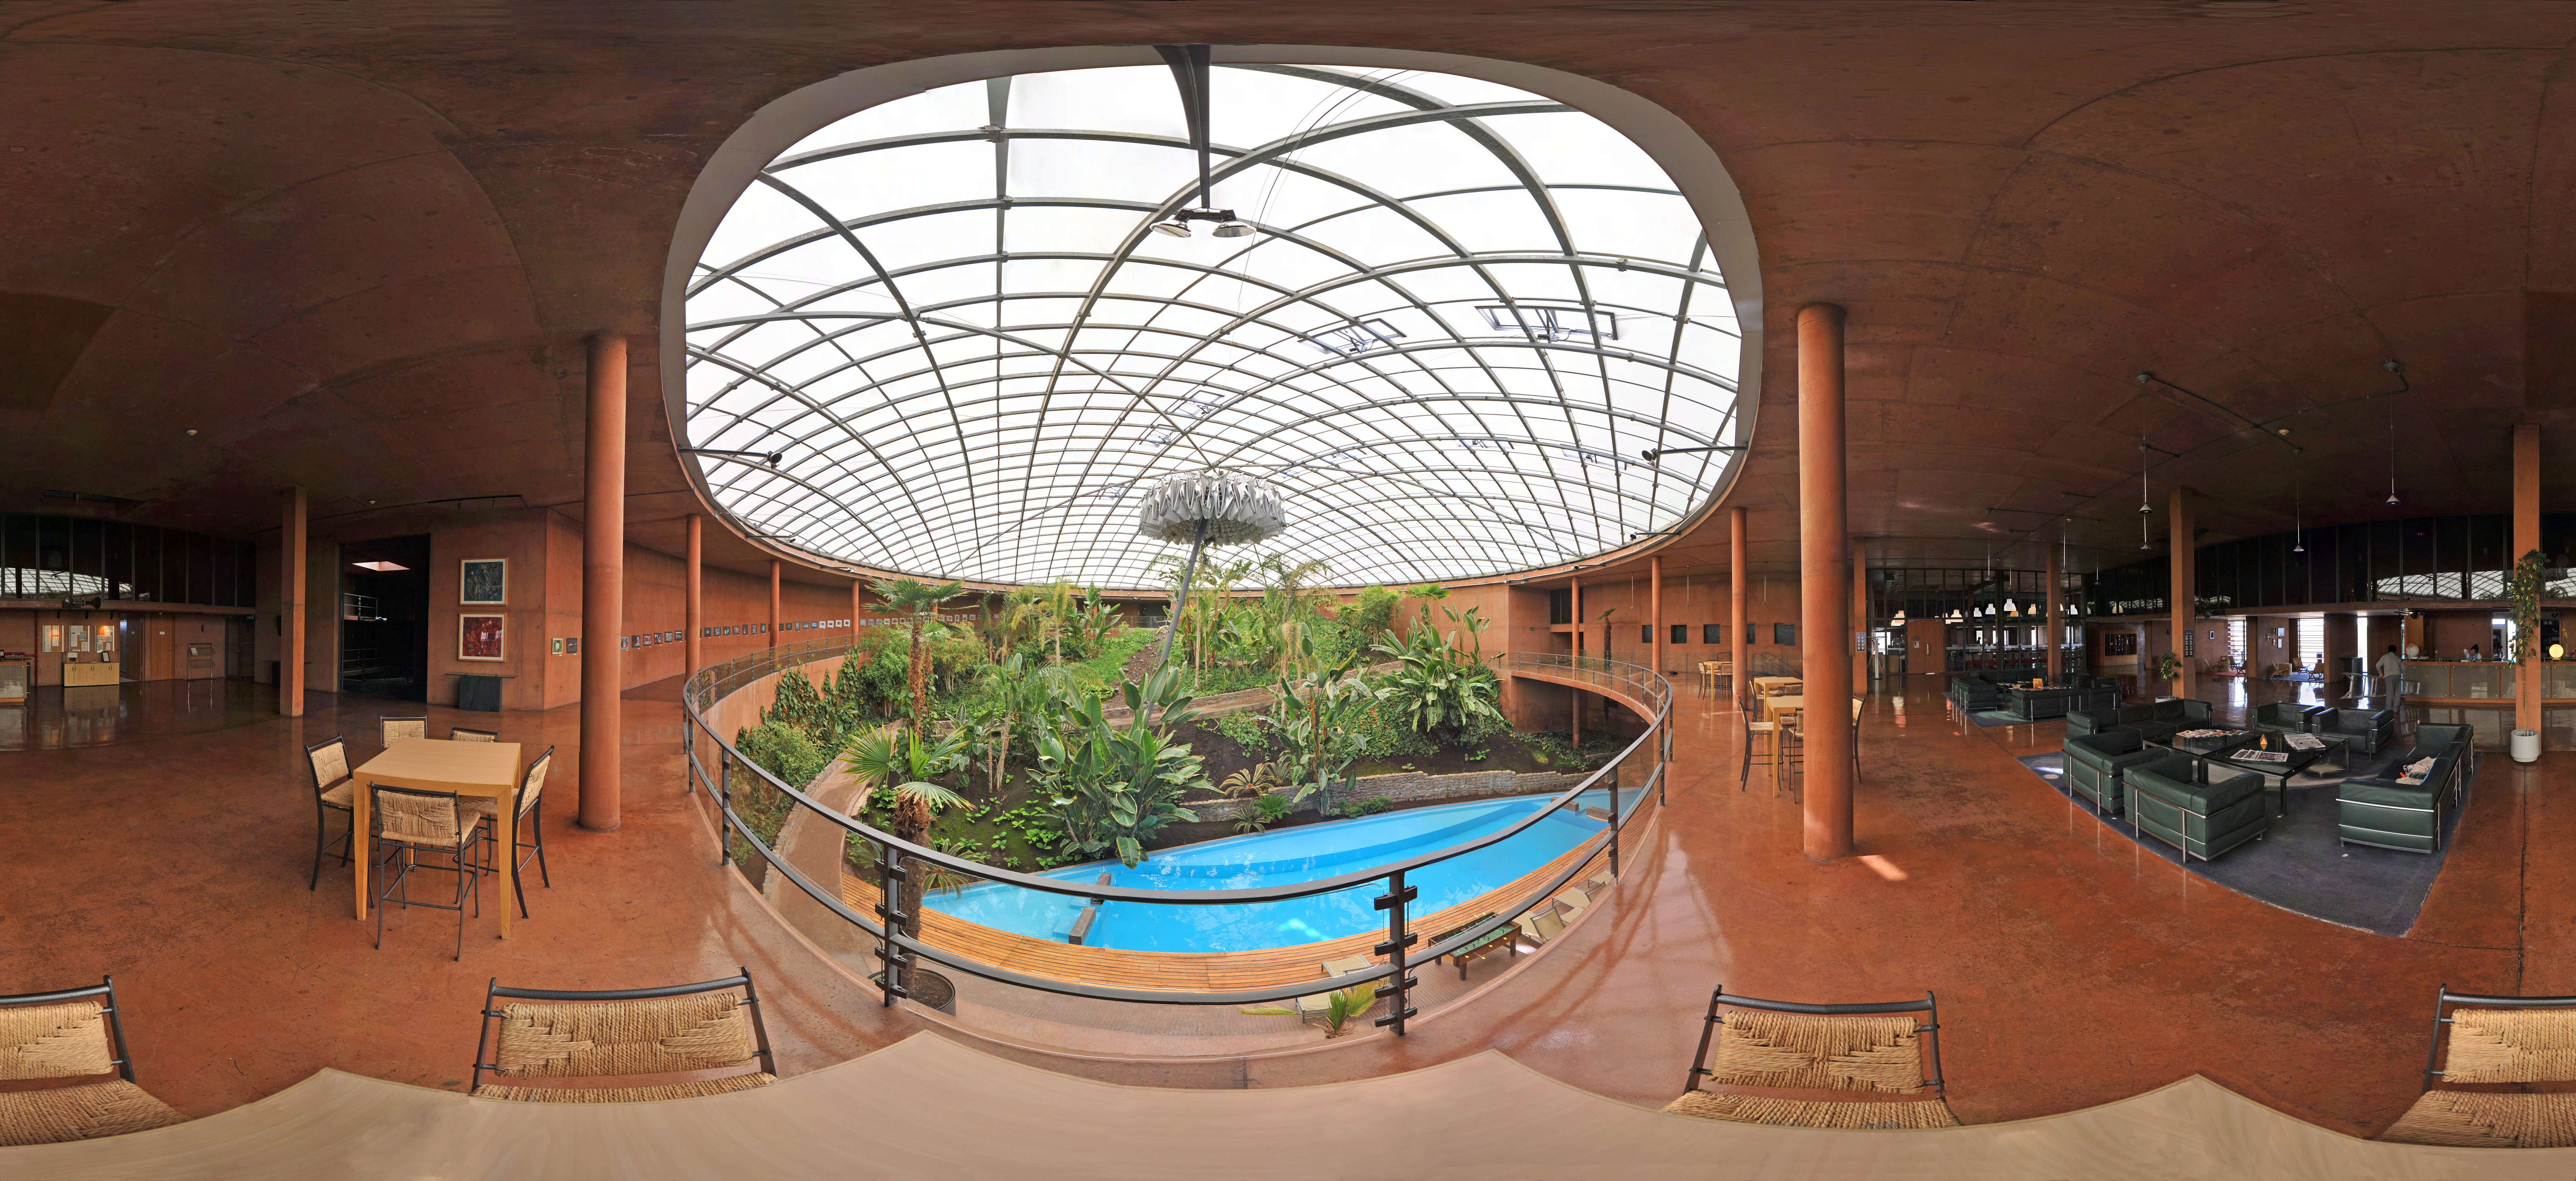

A peek inside la Residencia

This stitched panorama shows the inside of la Residencia, the famous hotel exclusively for ESO staff at the Paranal site in Chile, home to the VLT. The touch of luxury is well deserved, as la Residenica provides a sole haven from the extremely harsh environment of the Atacama desert.

Credit: ESO